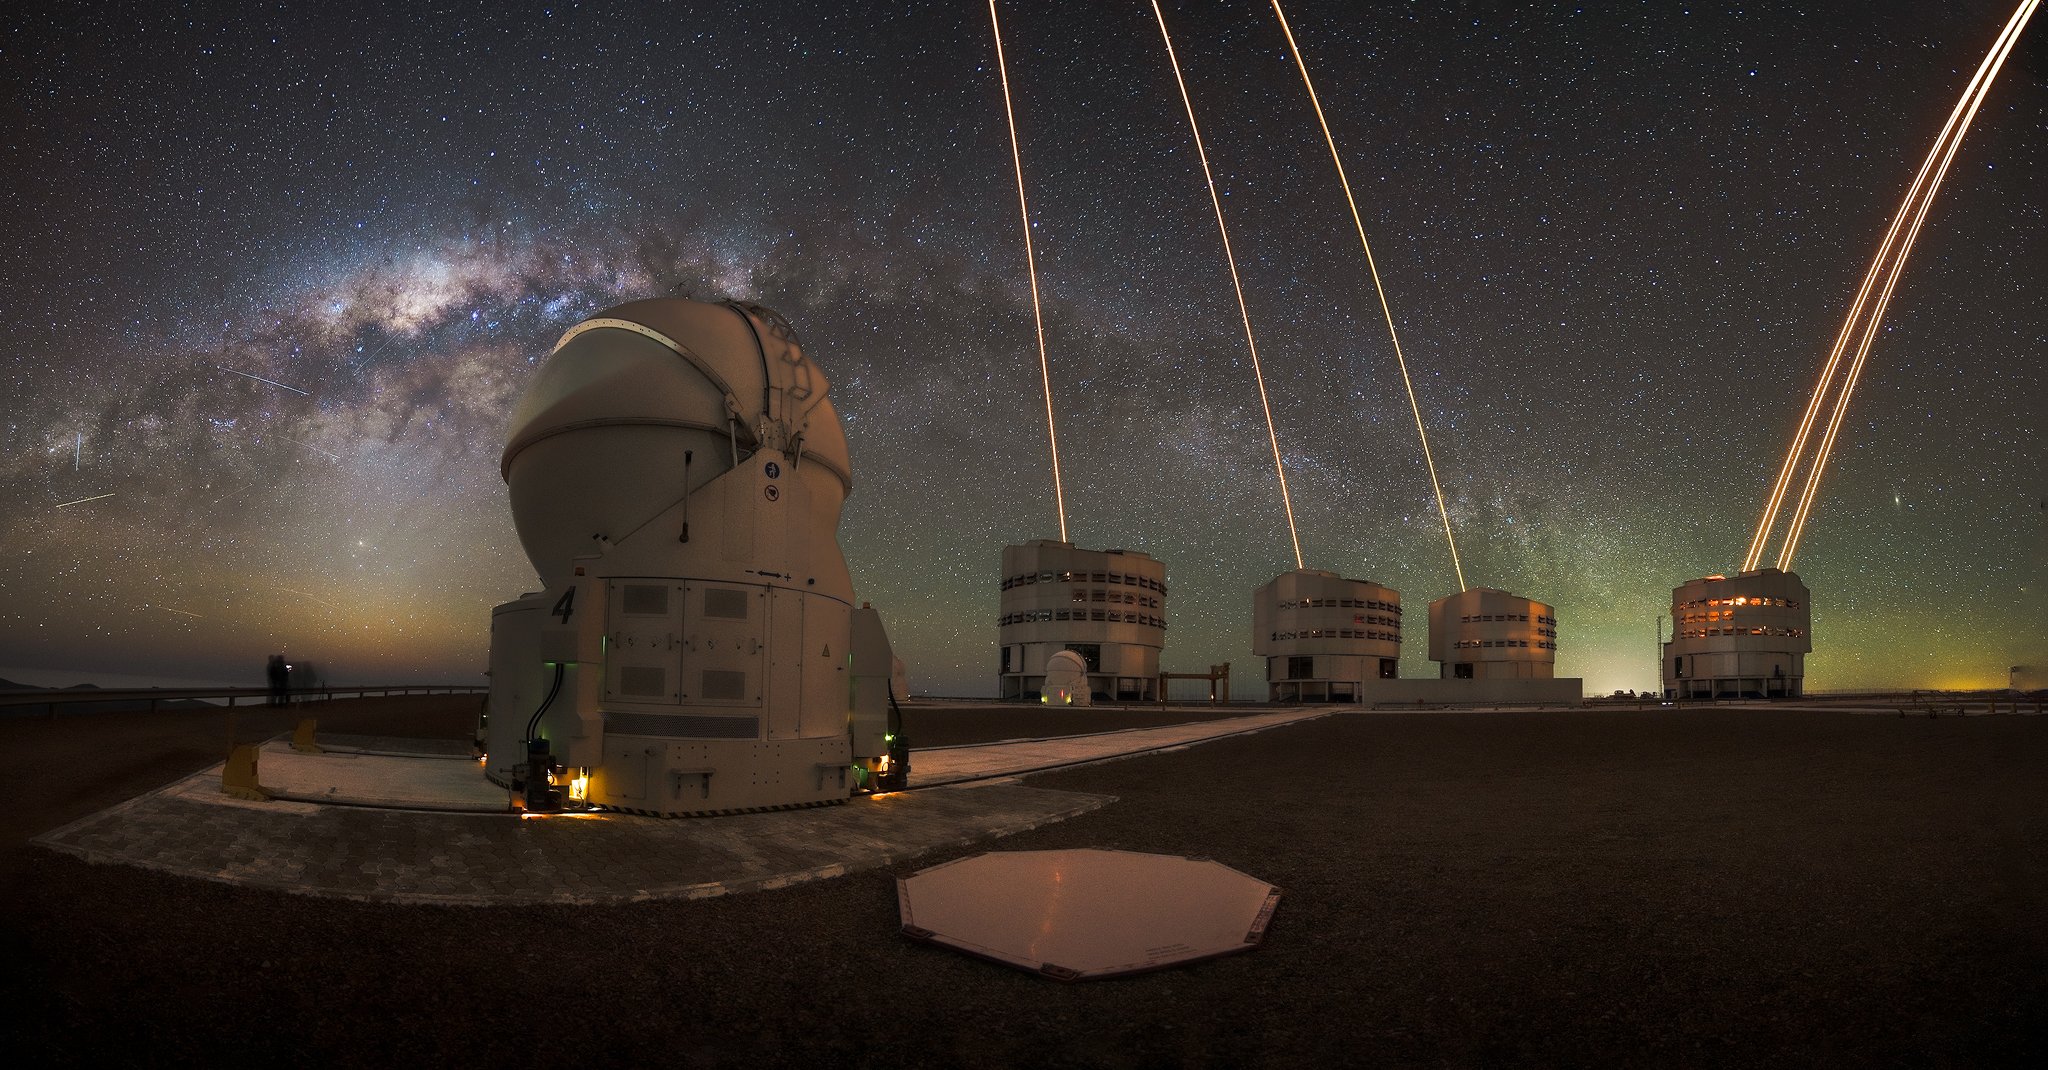

The marvels of Paranal

Today’s Picture of the Week shows the full scope of Paranal’s beauty. Cerro Paranal in Chile’s Atacama Desert, the mountain peak home to ESO’s Very Large Telescope (VLT), is a site of many marvels. And this panoramic image taken by Chilean astrophotographer Alexis Trigo certainly captures them all.

Right in front, one of the movable Auxiliary Telescopes (ATs) stands tall. While this "relatively" small 1.8-m telescope has its eyes shut, its bigger siblings, the Unit Telescopes (UTs), each with an 8.2-m mirror, are scanning the sky. The lasers emerging from the UTs each create a bright artificial star on the sky, so the shifts and swirls of the atmosphere can be measured and corrected to deliver sharp data.

The UT4 telescope, seen here to the right, had been equipped with four lasers for several years already. But in November 2025, when this image was taken, additional lasers were being tested in the other three UTs. These new lasers are part of an upgrade to the VLT Interferometer (VLTI) and its GRAVITY instrument, called GRAVITY+. The four UTs can work together as a huge virtual telescope, and these new lasers will allow them to observe much fainter objects than before.

But the telescopes are not the only marvel that stands out in this picture: the dark sky in the background is just as striking, with the centre of the Milky Way shining to the left. This view is unfortunately polluted by many “scratches” caused by satellite megaconstellations, a growing threat for astronomy that ESO is working hard to mitigate.

Credit: A. Trigo/ESO